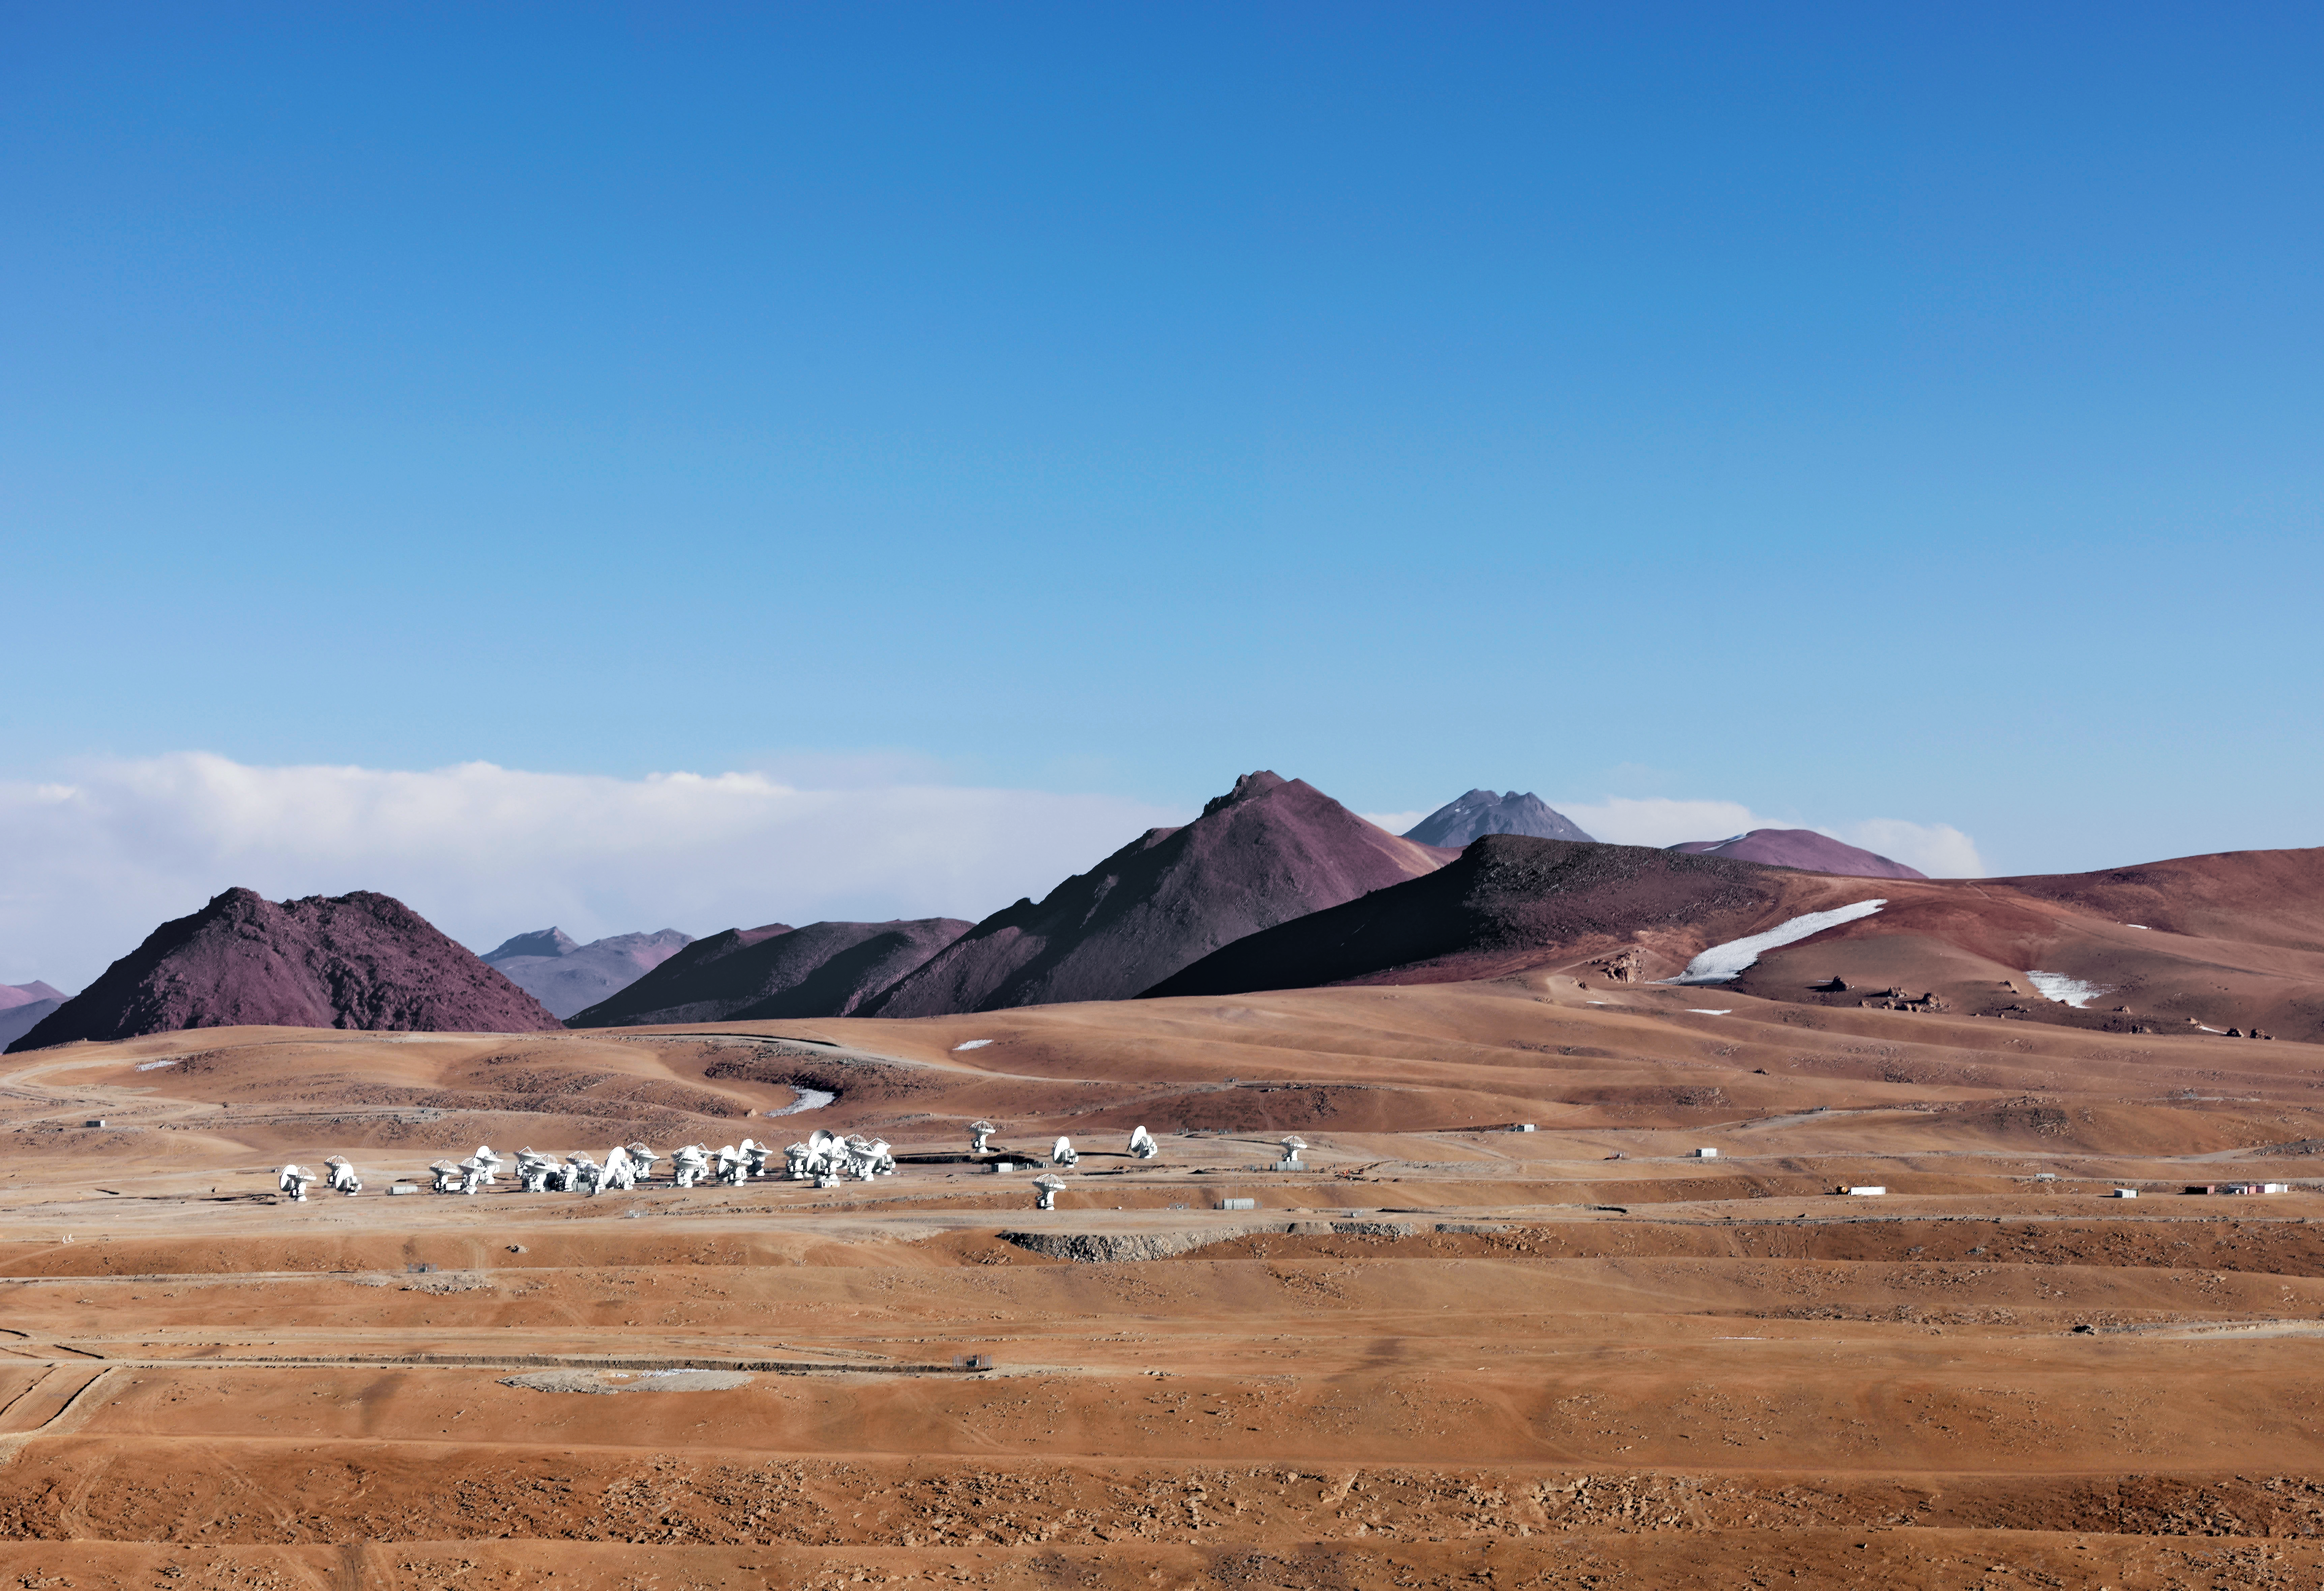

ALMA at home

Like a confused colony of penguins, ALMA turns its numerous heads this way and that on the Chajnantor plateau. Although, in fact, they are perfectly at home here, as the superb aridity of the plateau means that far less submillimetre radiation is absorbed and attenuated by water vapour than would be the case closer to sea level, where an actual colony of penguins would be far happier.

Credit: M. Najjar/ESO